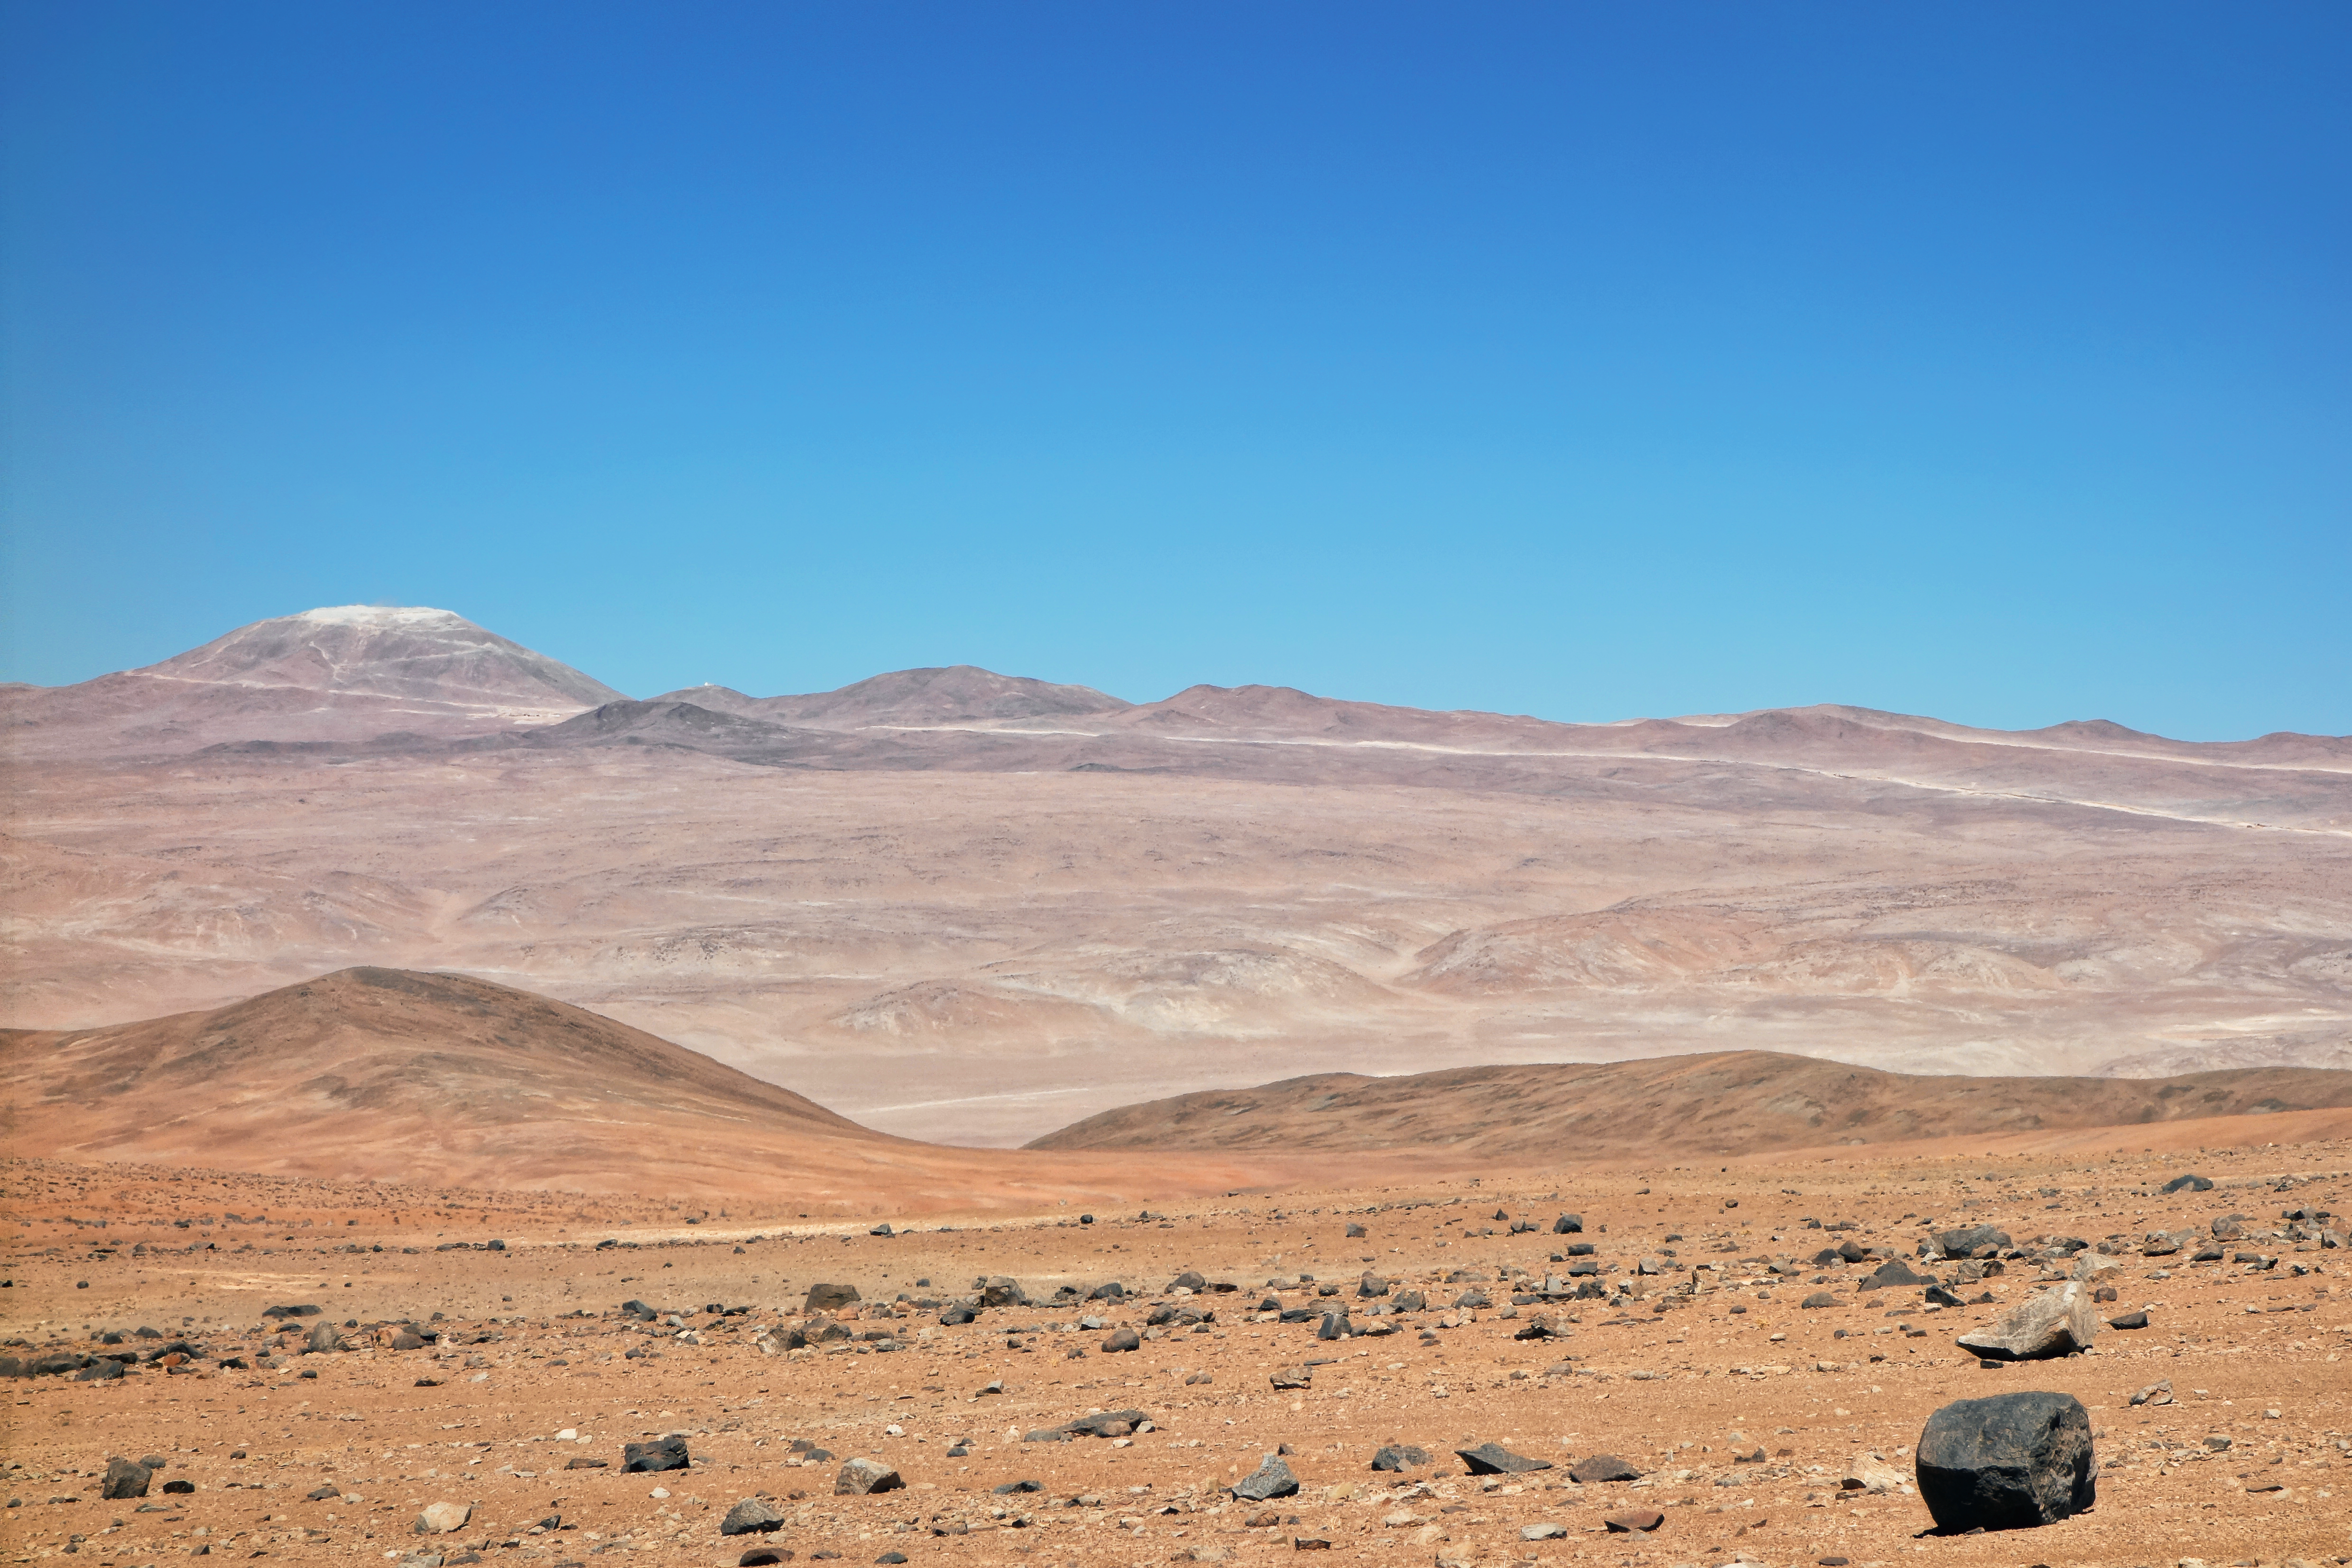

Work on Cerro Armazones makes good progress

This image of the future home of the E-ELT was taken in late November 2014 from ESO’s nearby Paranal Observatory. The levelling of the summit of Cerro Armazones is well advanced (upper left) and the new wider road that is being built to the mountain can also be well seen stretching across the picture.

Credit: ESO/J. Girard (djulik.com)